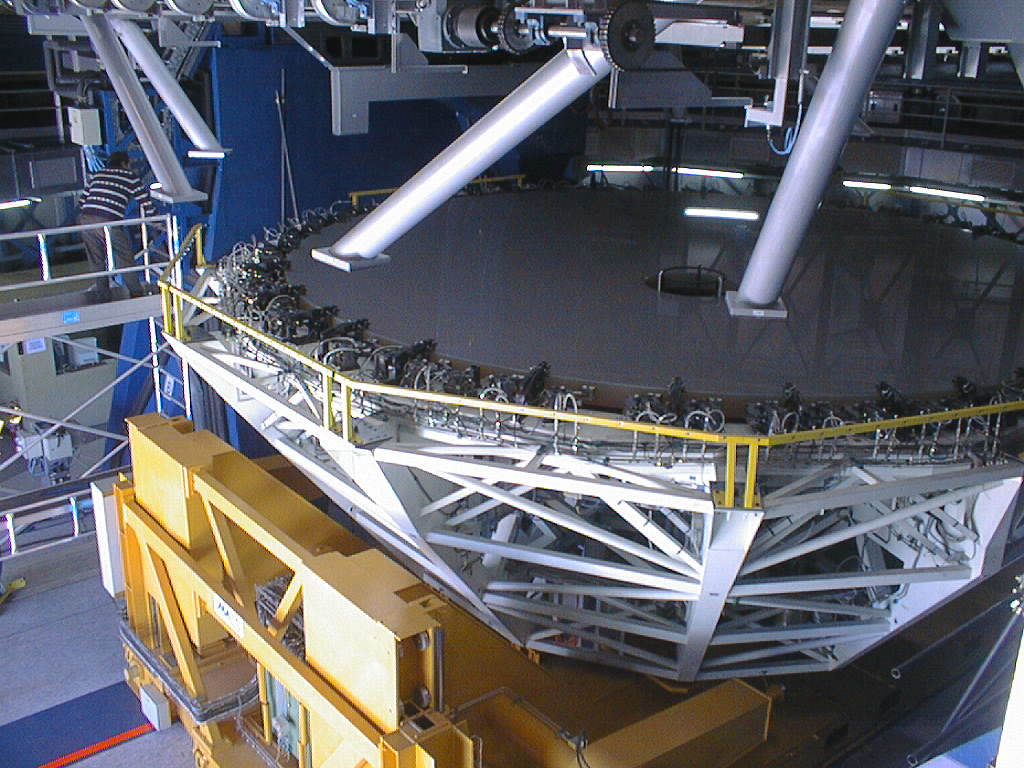

Preparations for VLT UT1 first light

Final preparations being carried out in the week before the VLT UT1 First Light. Following successful optical alignment tests, the 8.2-m primary mirror was removed from the first Unit Telescope (UT1). This image shows preparations to move it into the Mirror Maintenance Building (MMB) to be coated with a thin, highly reflective aluminium layer. The cell with the 8.2-m mirror has been detached from the lower part of the telescope tube. (Photo obtained on May 17, 1998).

Credit: ESO